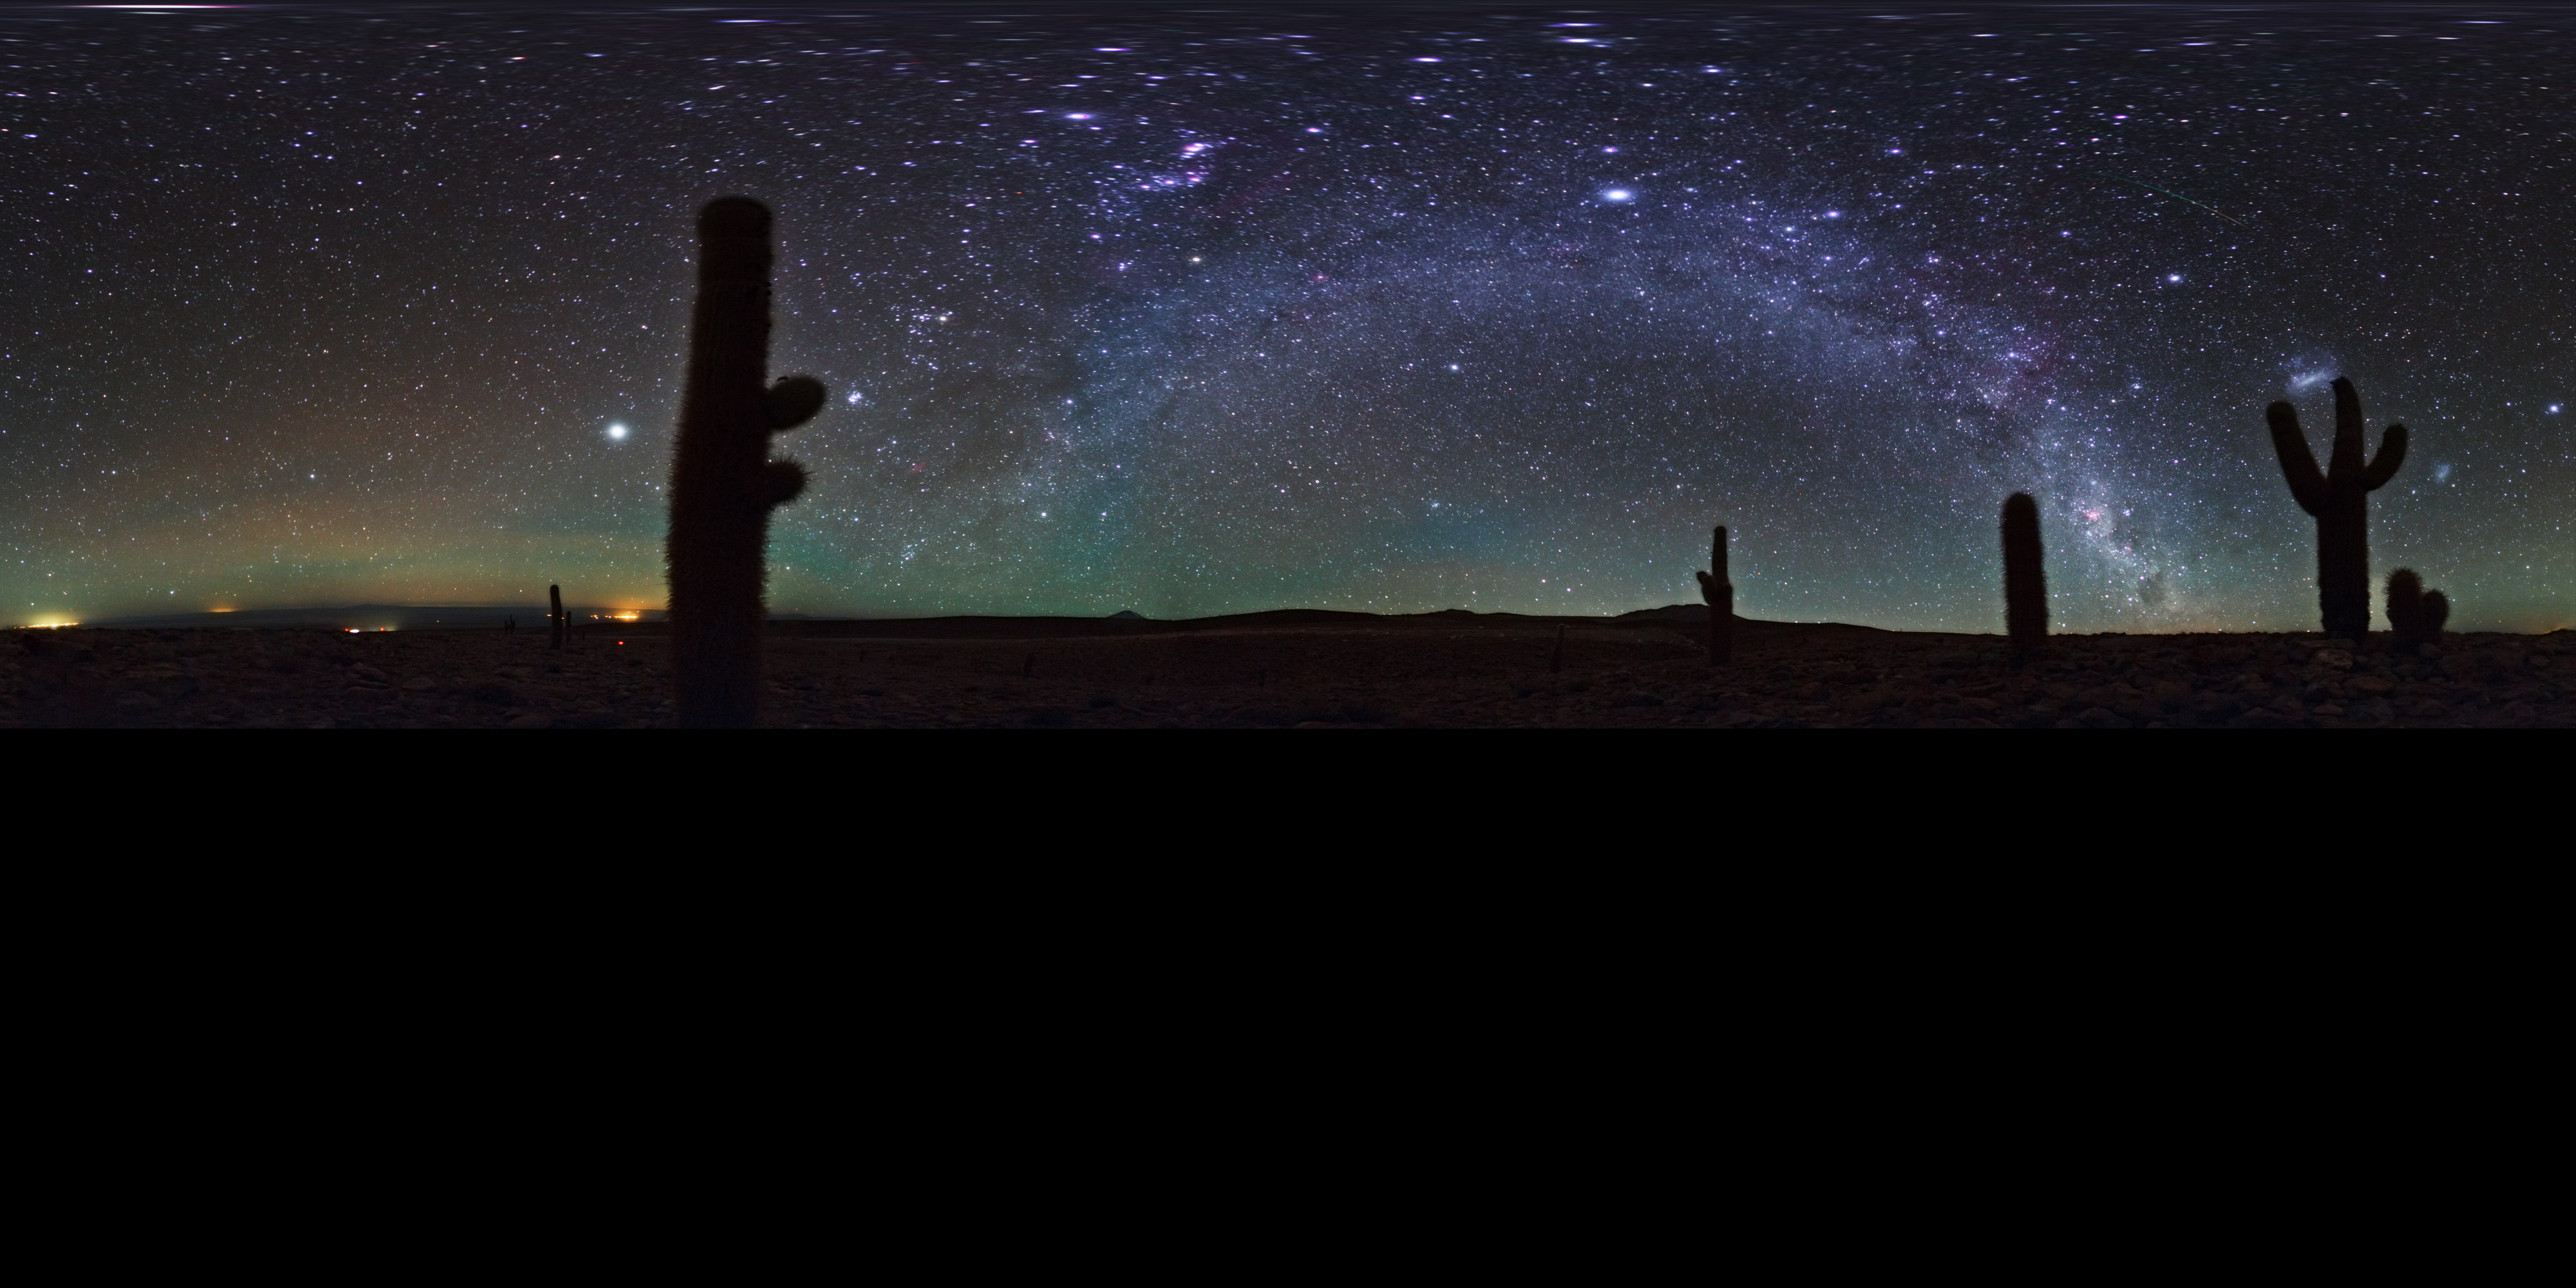

Atacama airglow

This extended to 360 x 180 degrees (with black) panorama taken by ESO Photo Ambassador, Babak Tafreshi, shows the Milky Way overhead the Atacama Desert in Chile. Prominent at low horizons is airglow caused by the weak emission of light in Earth's atmosphere. Although the effect is fairly uniform across the atmosphere, to an observer on the ground the phenomenon appears brightest about 10 degrees above the horizon, because the lower one looks, the greater the depth of atmosphere one is looking through.

Credit: ESO/B. Tafreshi